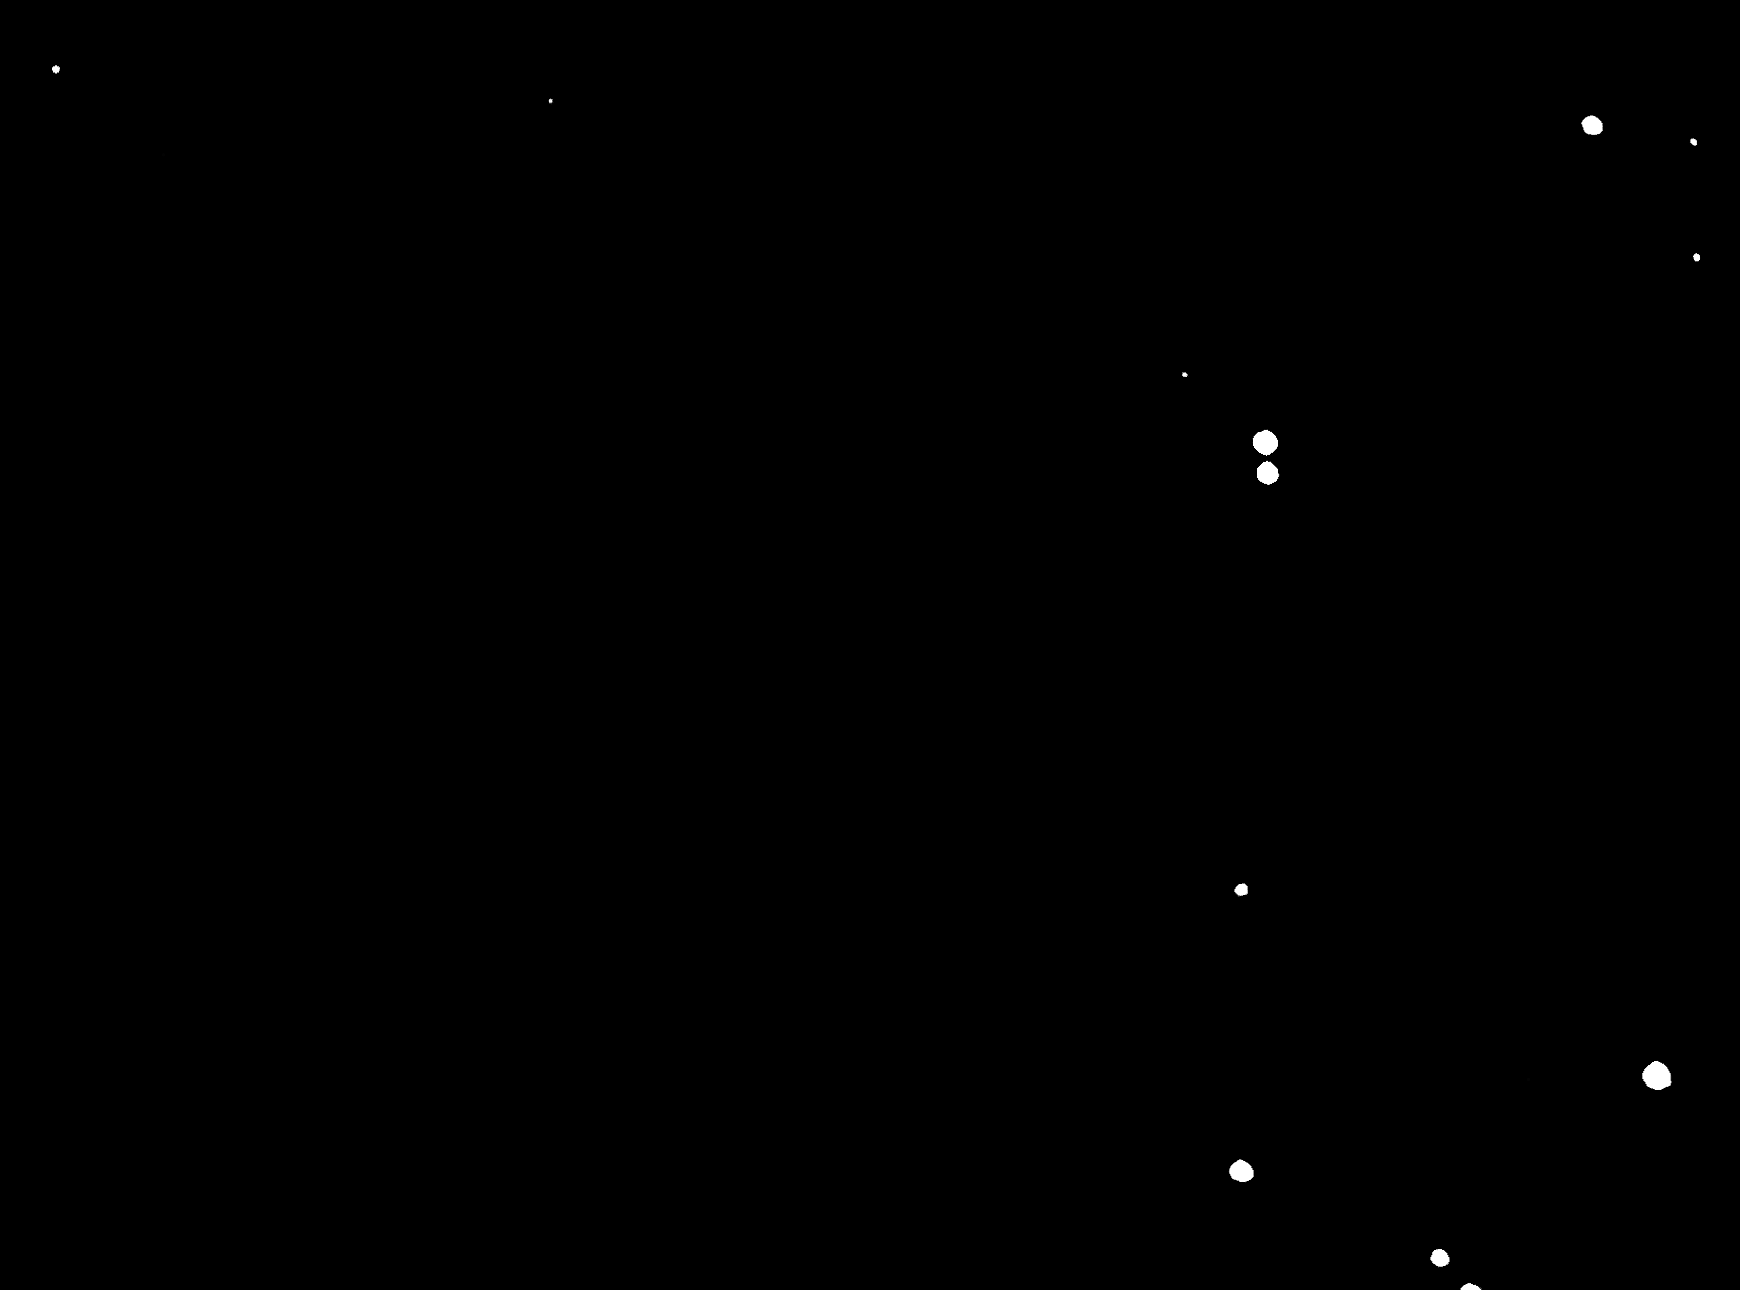

Minor Planet (3933) Portugal

This a reproduction of a small area of the photographic plate on which Minor Planet (3933) Portugal was discovered. Due to its orbital motion around the Sun, "Portugal'' is seen as a short trail, while the fixed stars in the background are point-like.

Credit: ESO